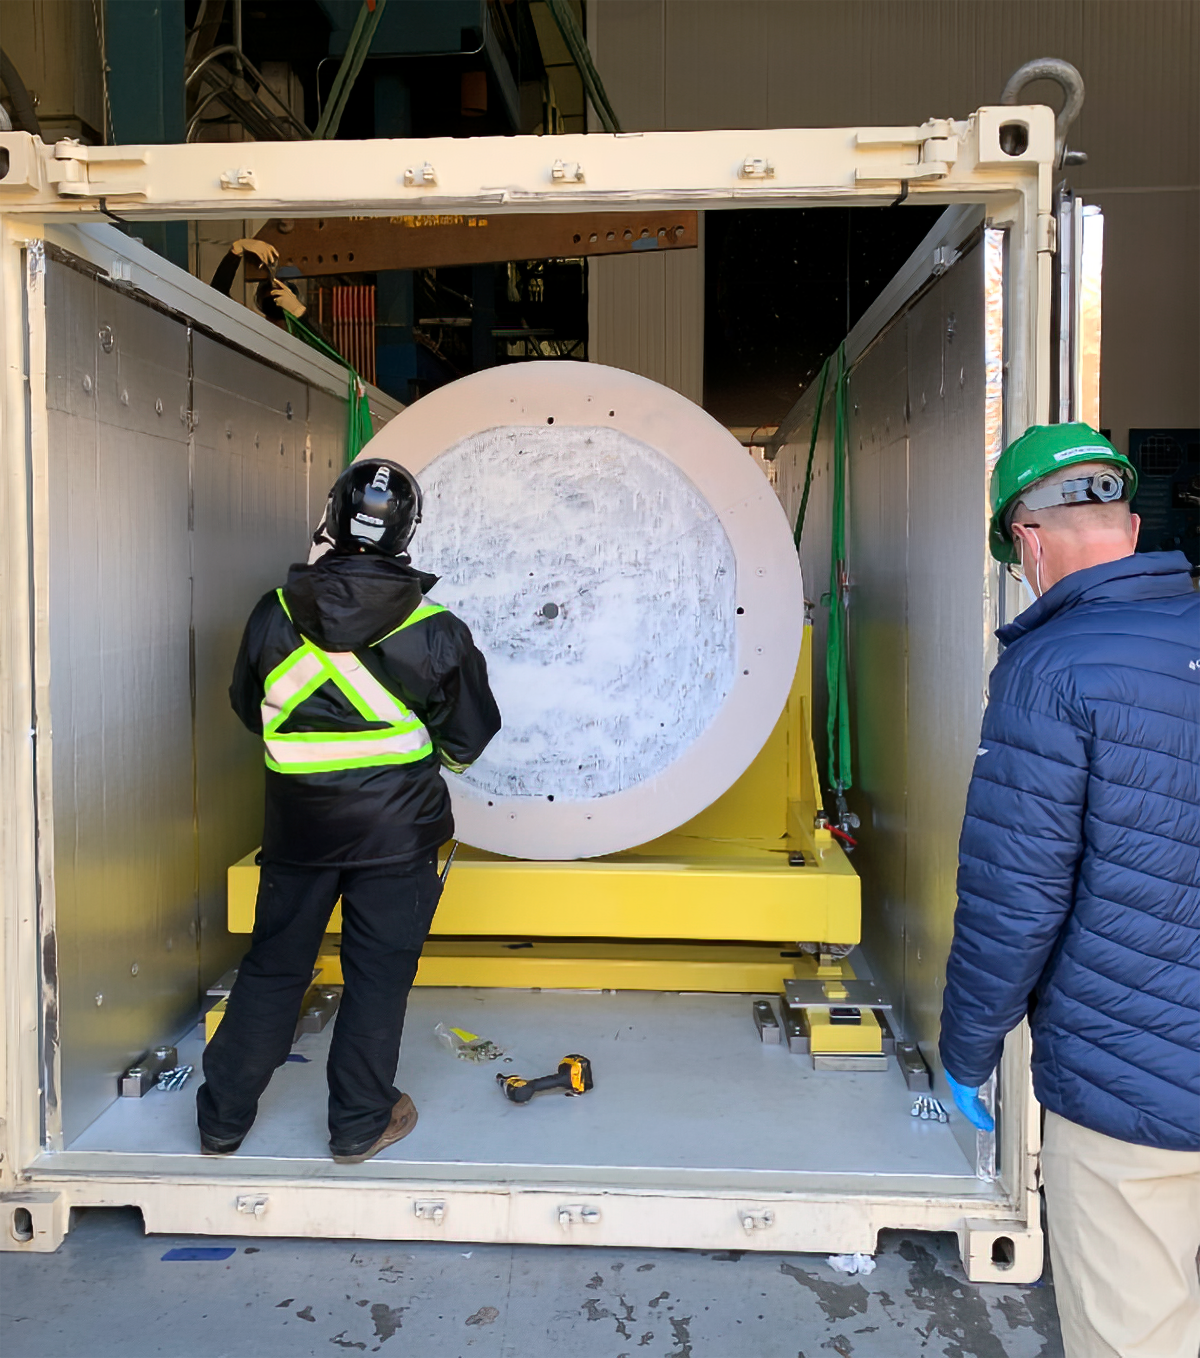

LSST Camera mass simulator

At SLAC National Accelerator Laboratory, the LSST Camera mass simulator was successfully loaded into its shipping container. It is scheduled to be shipped to Chile, where it will be used for testing prior to the arrival and installation of the LSST Camera, after the new year and further practice of loading and unloading the simulator are completed.

Credit: LSST Camera Project